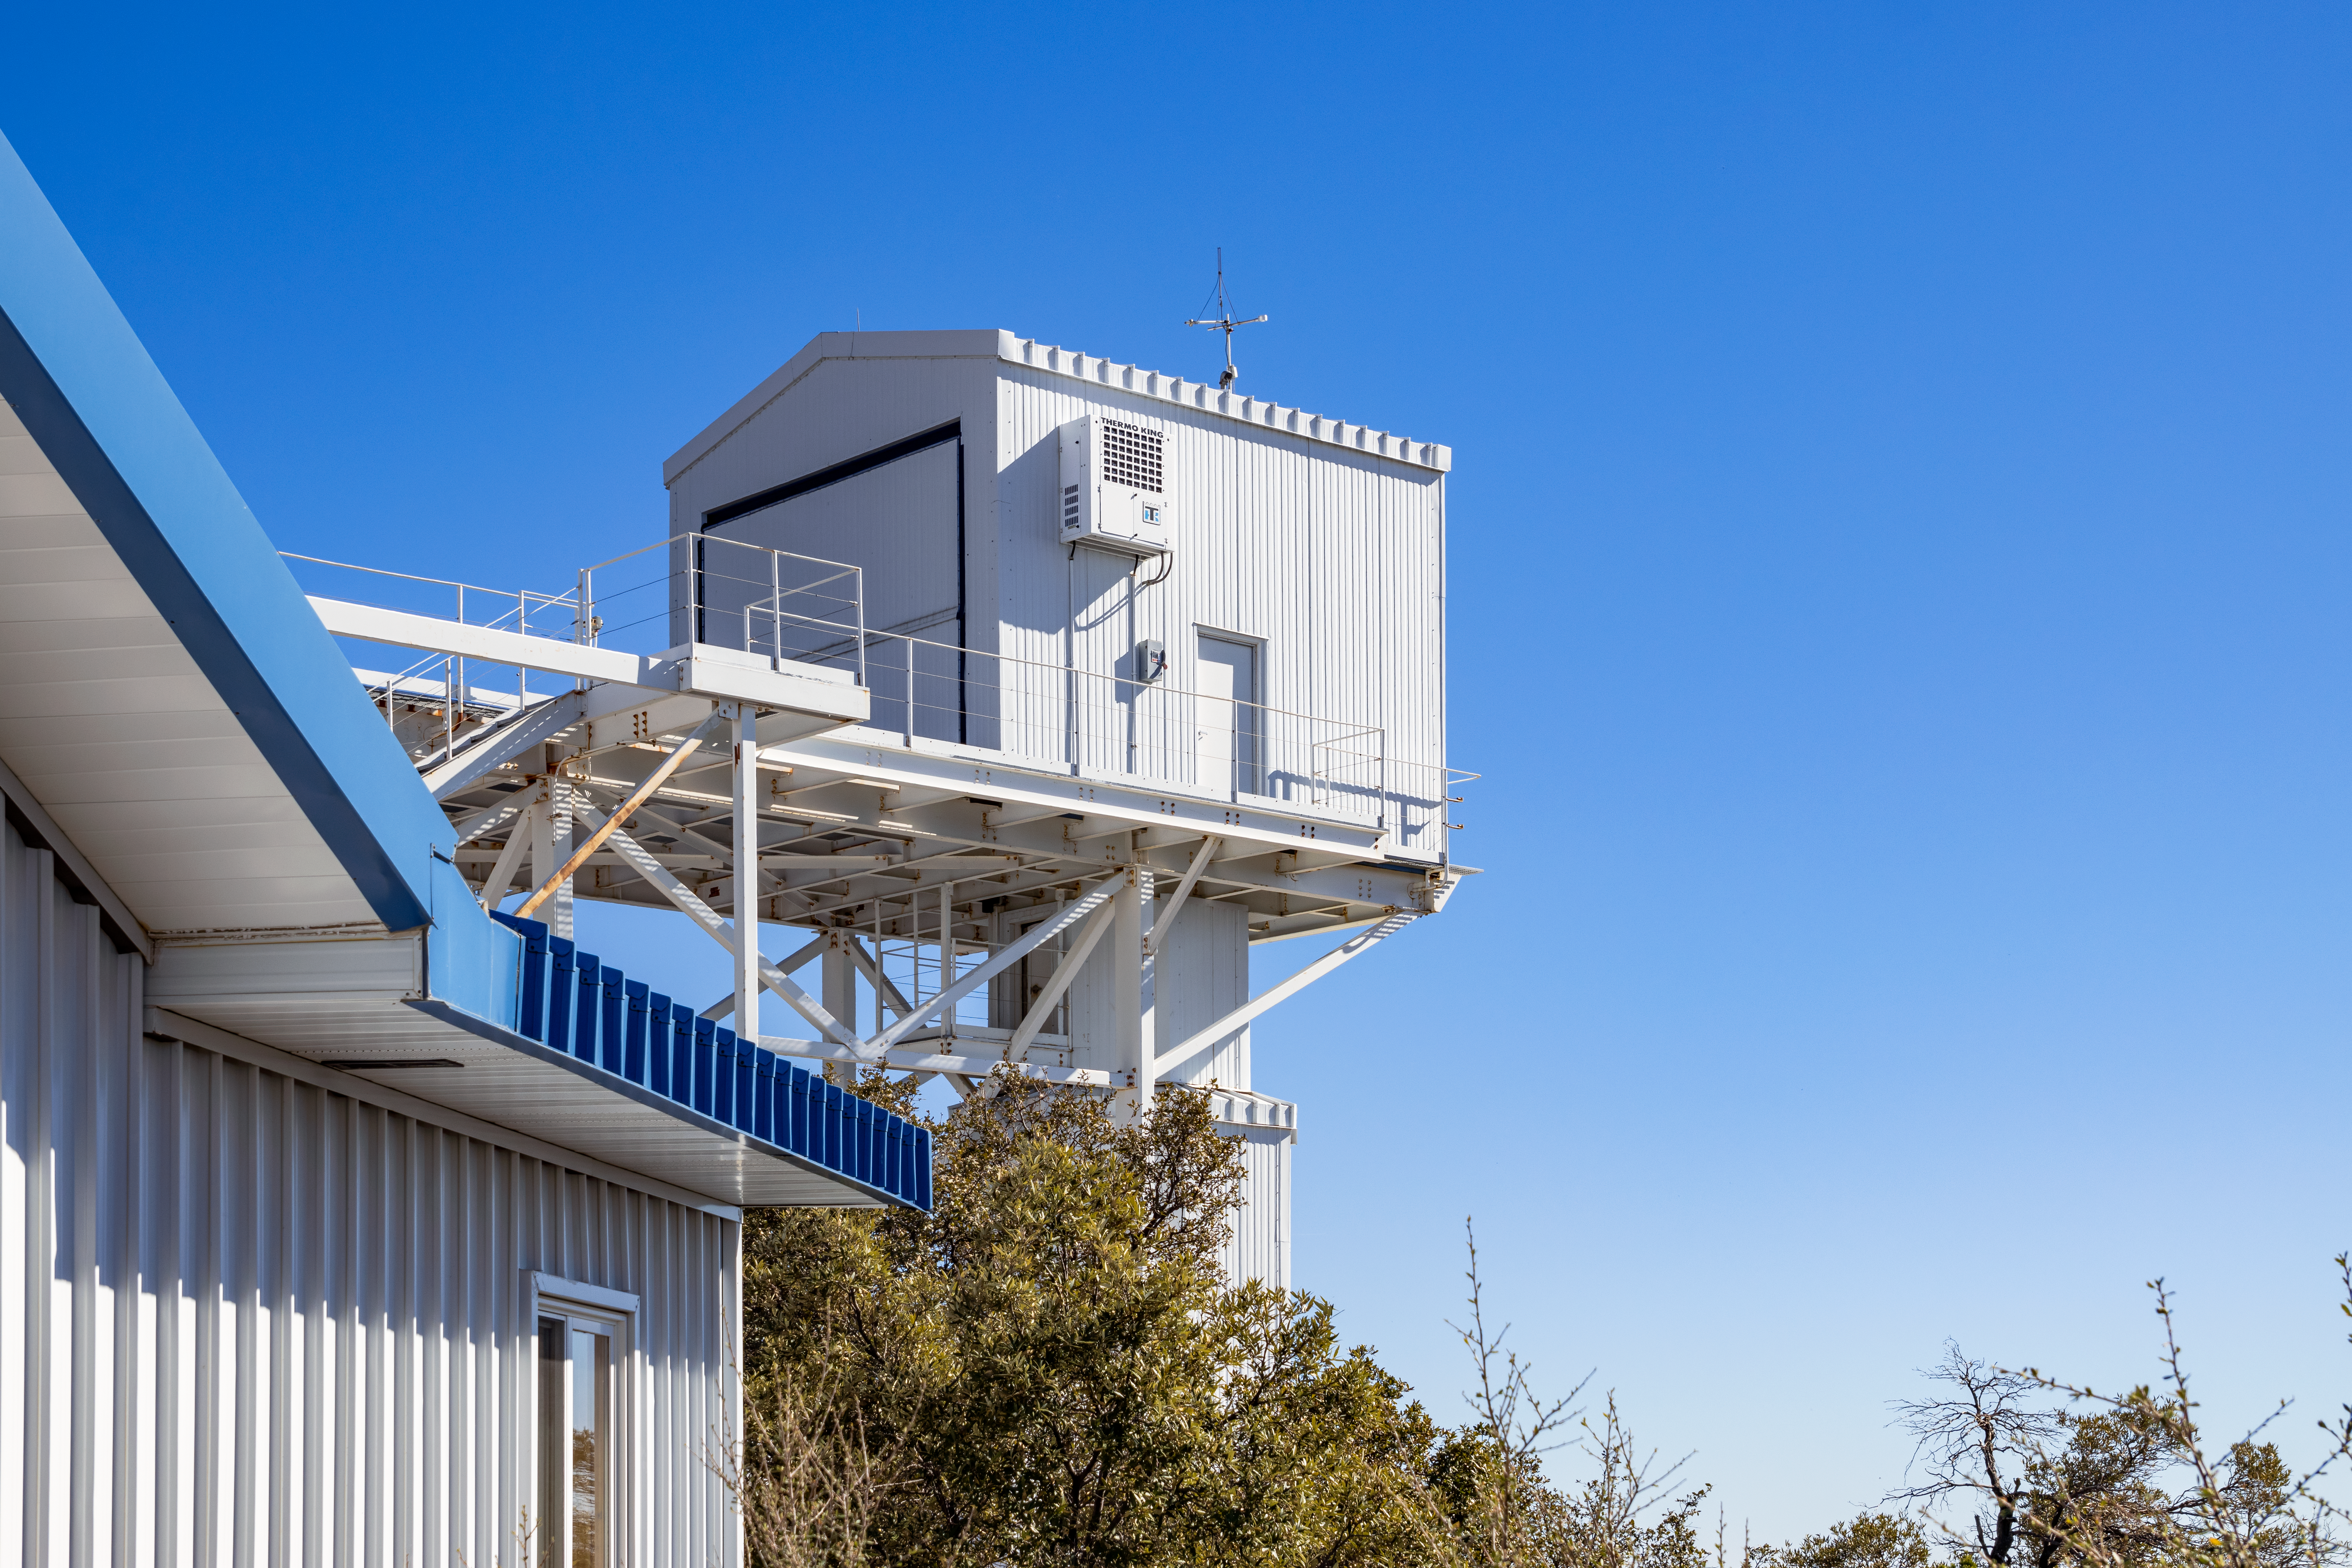

Calypso Telescope Former Enclosure

The 1.2-meter Calypso Telescope's former enclosure on Kitt Peak National Observatory in Arizona. The telescope was moved to Cerro Pachón in 2018 and is now the Vera Rubin Auxiliary Telescope.

Credit: NOIRLab/AURA/NSF